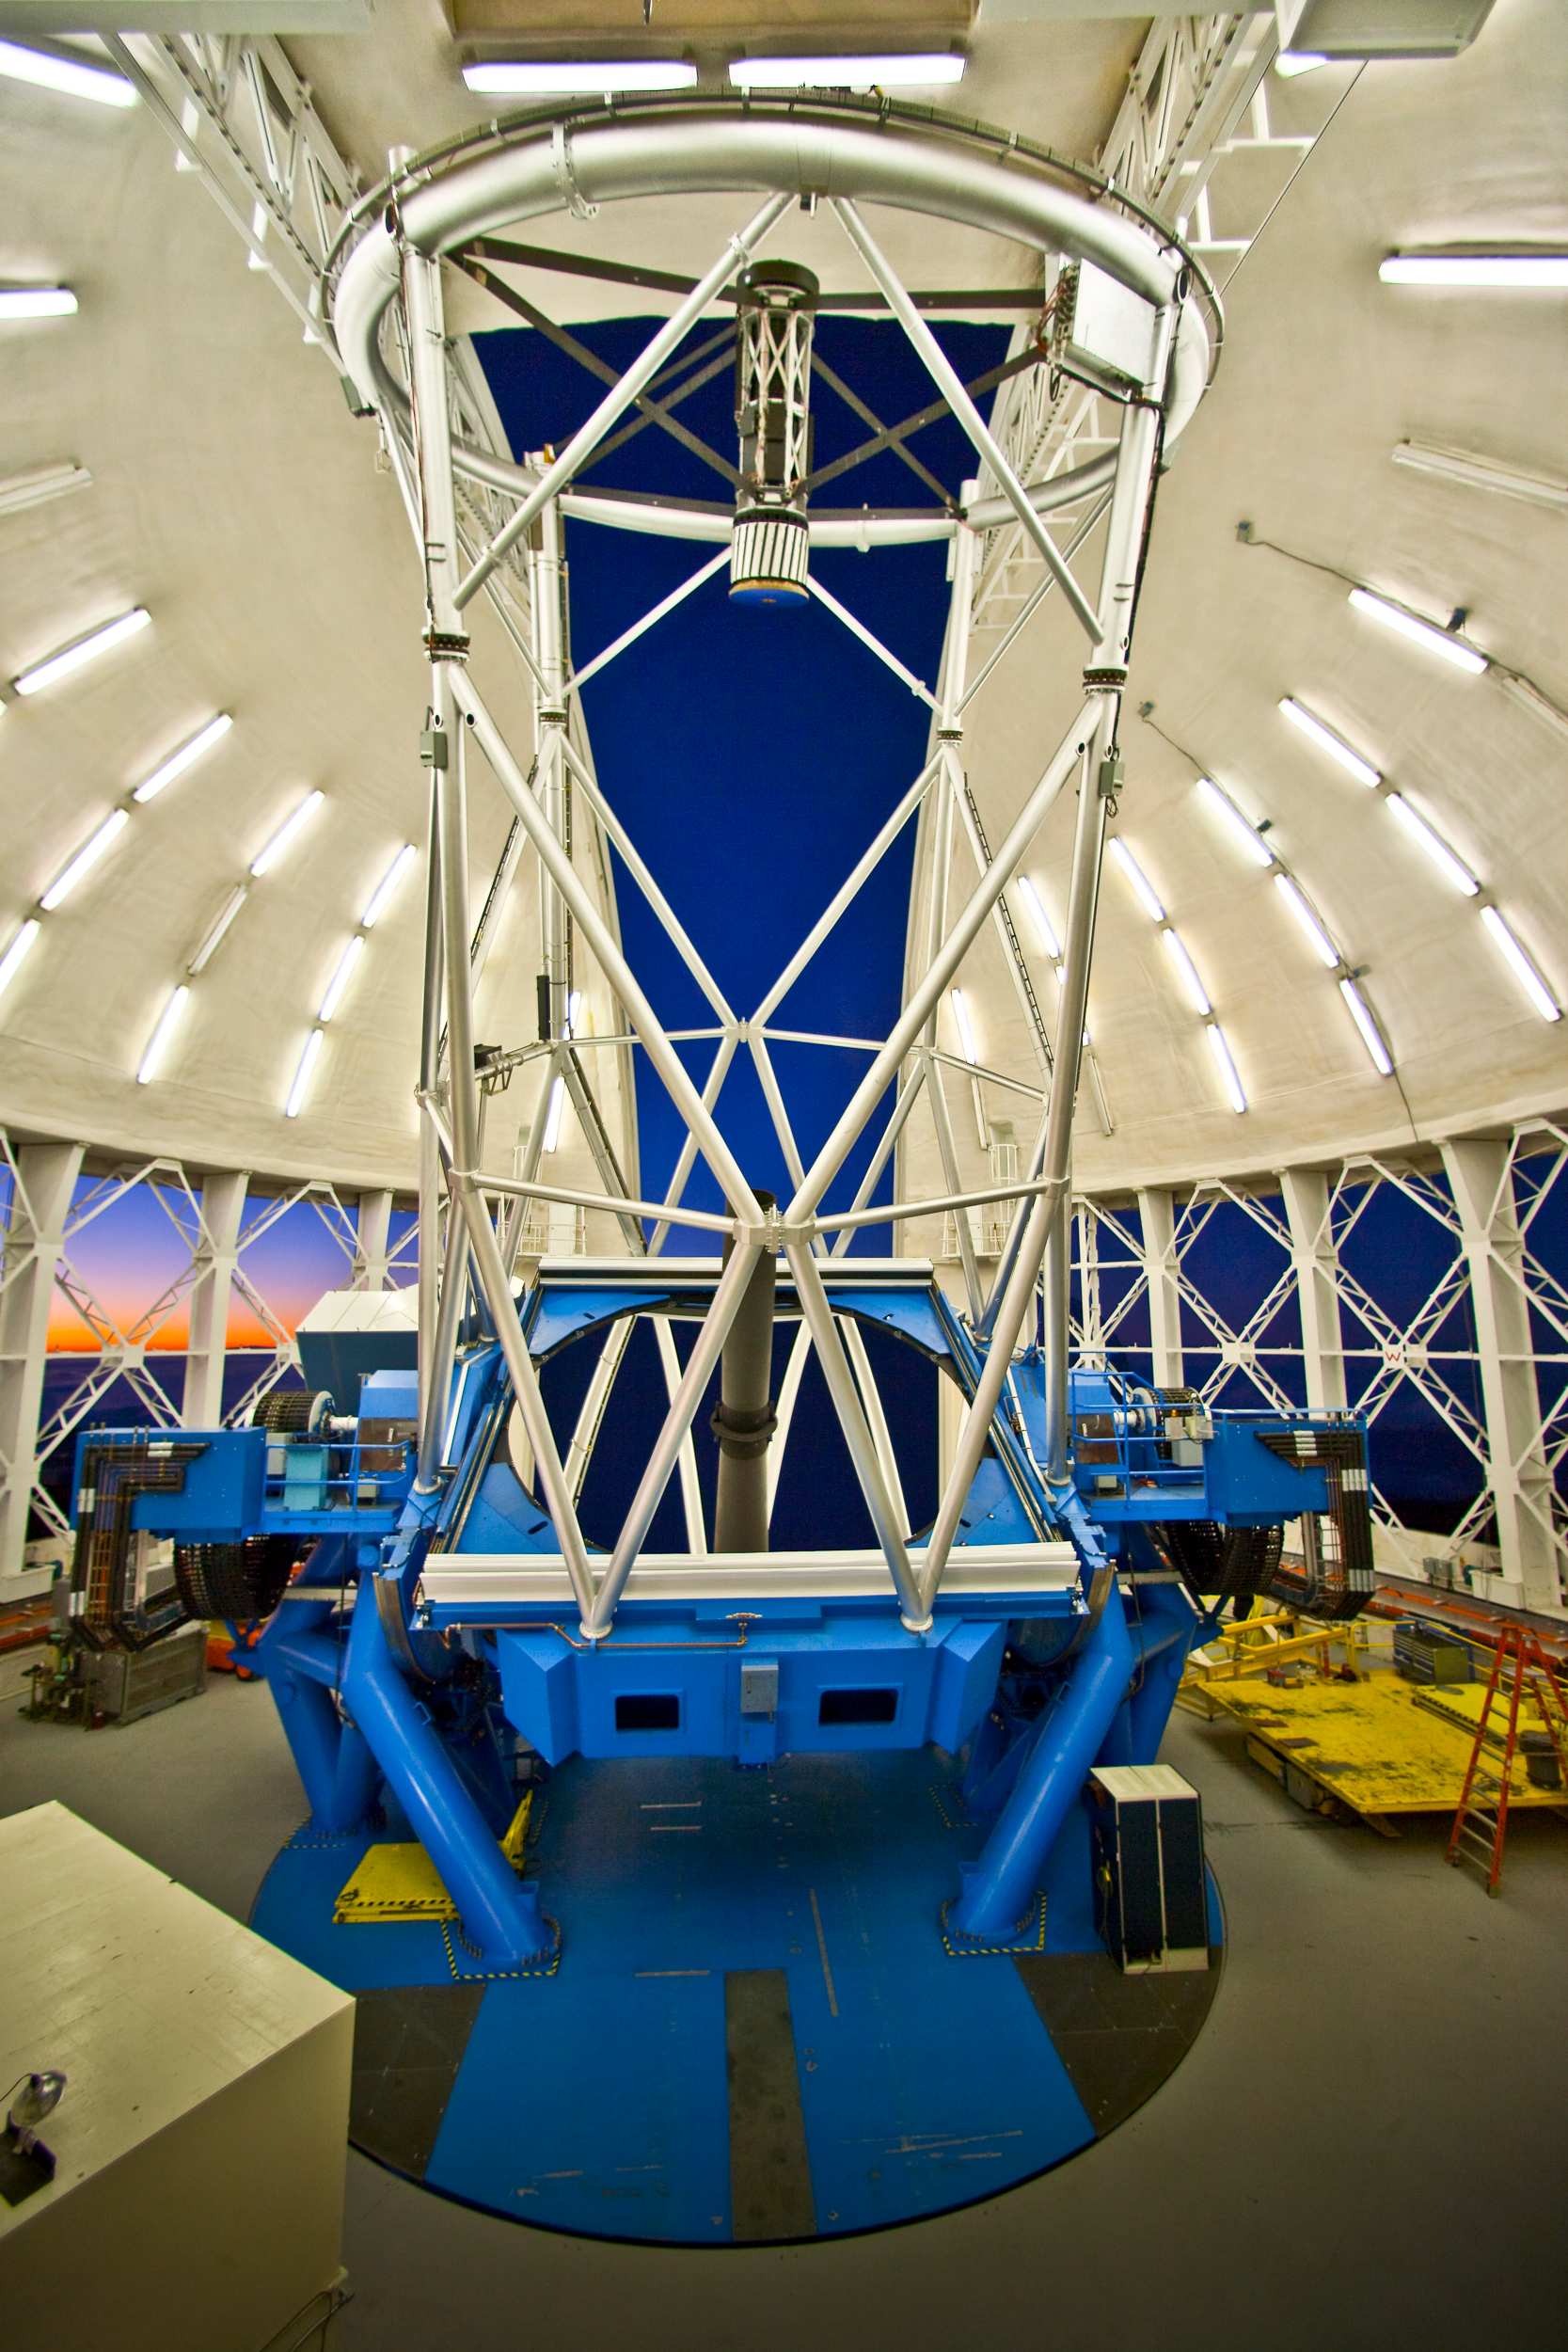

Gemini North Mirror at Sunset

Credit: International Gemini Observatory